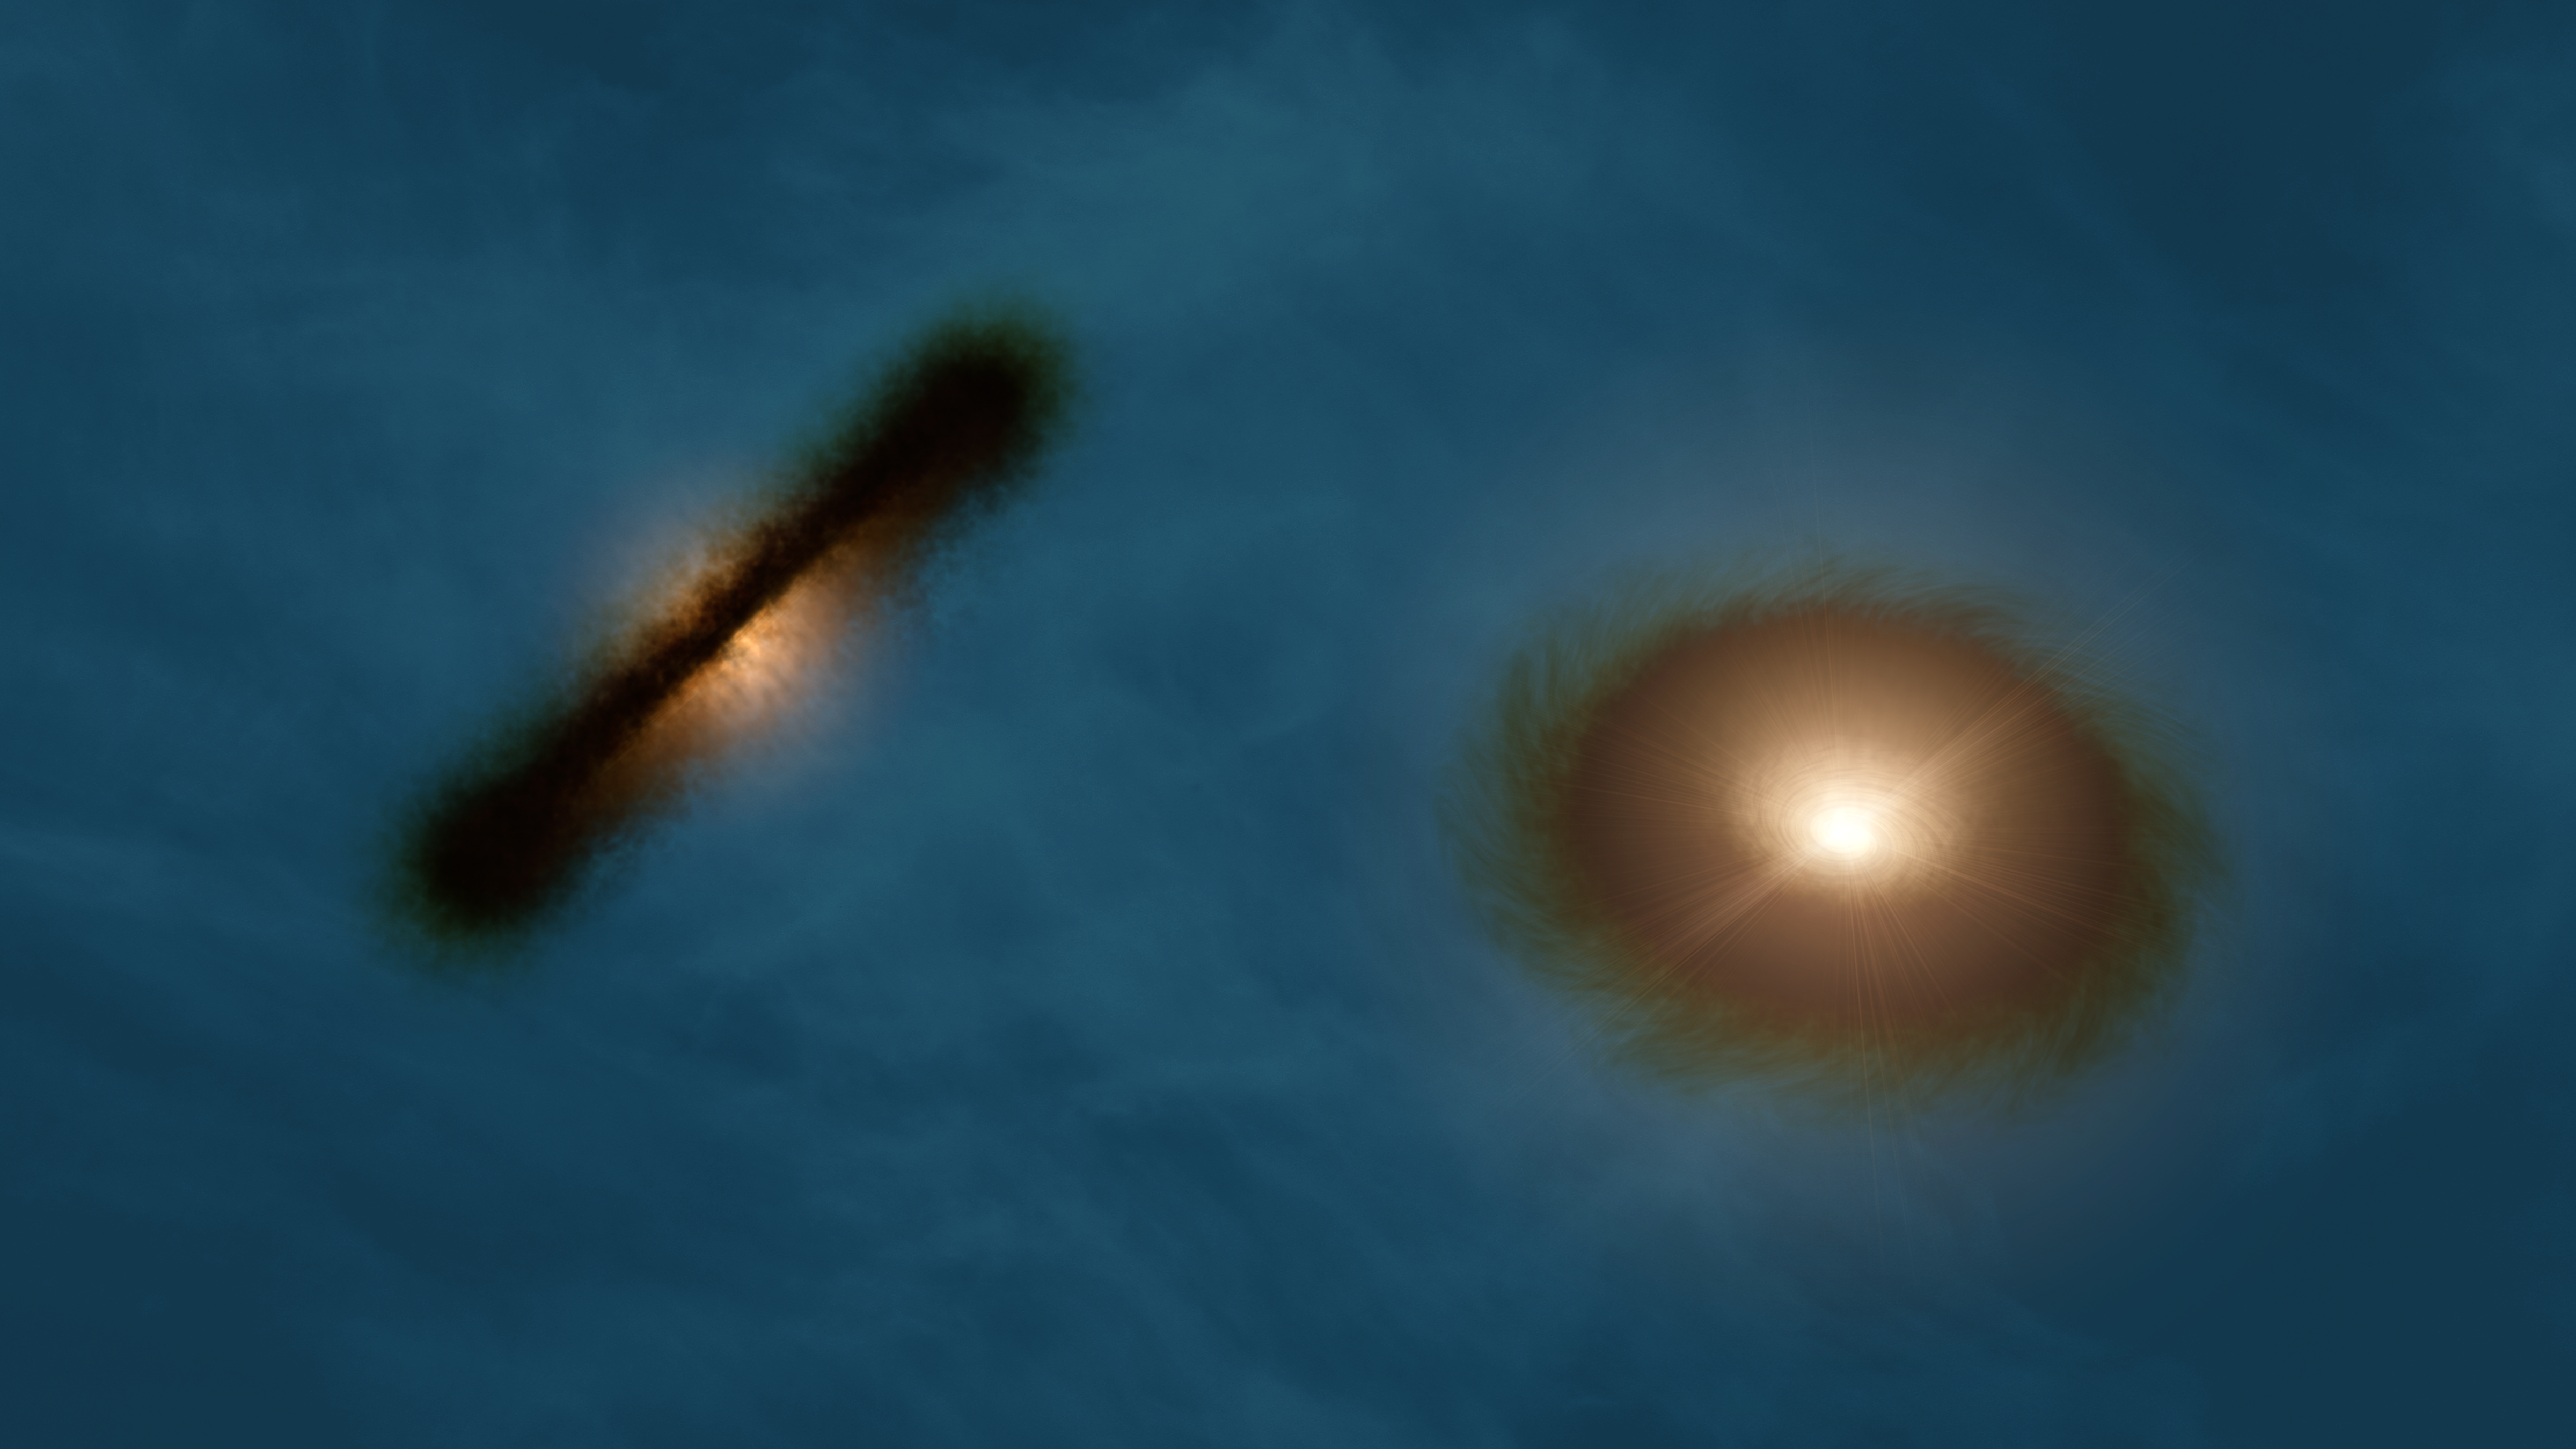

Artist’s impression of the discs around the young stars HK Tauri A and B

This artist’s impression shows a striking pair of wildly misaligned planet-forming gas discs around both the young stars in the binary system HK Tauri. ALMA observations of this system have provided the clearest picture ever of protoplanetary discs in a double star. The new result demonstrates one possible way to explain why so many exoplanets — unlike the planets in the Solar System — came to have strange, eccentric or inclined orbits.

Credit: R. Hurt (NASA/JPL-Caltech/IPAC)